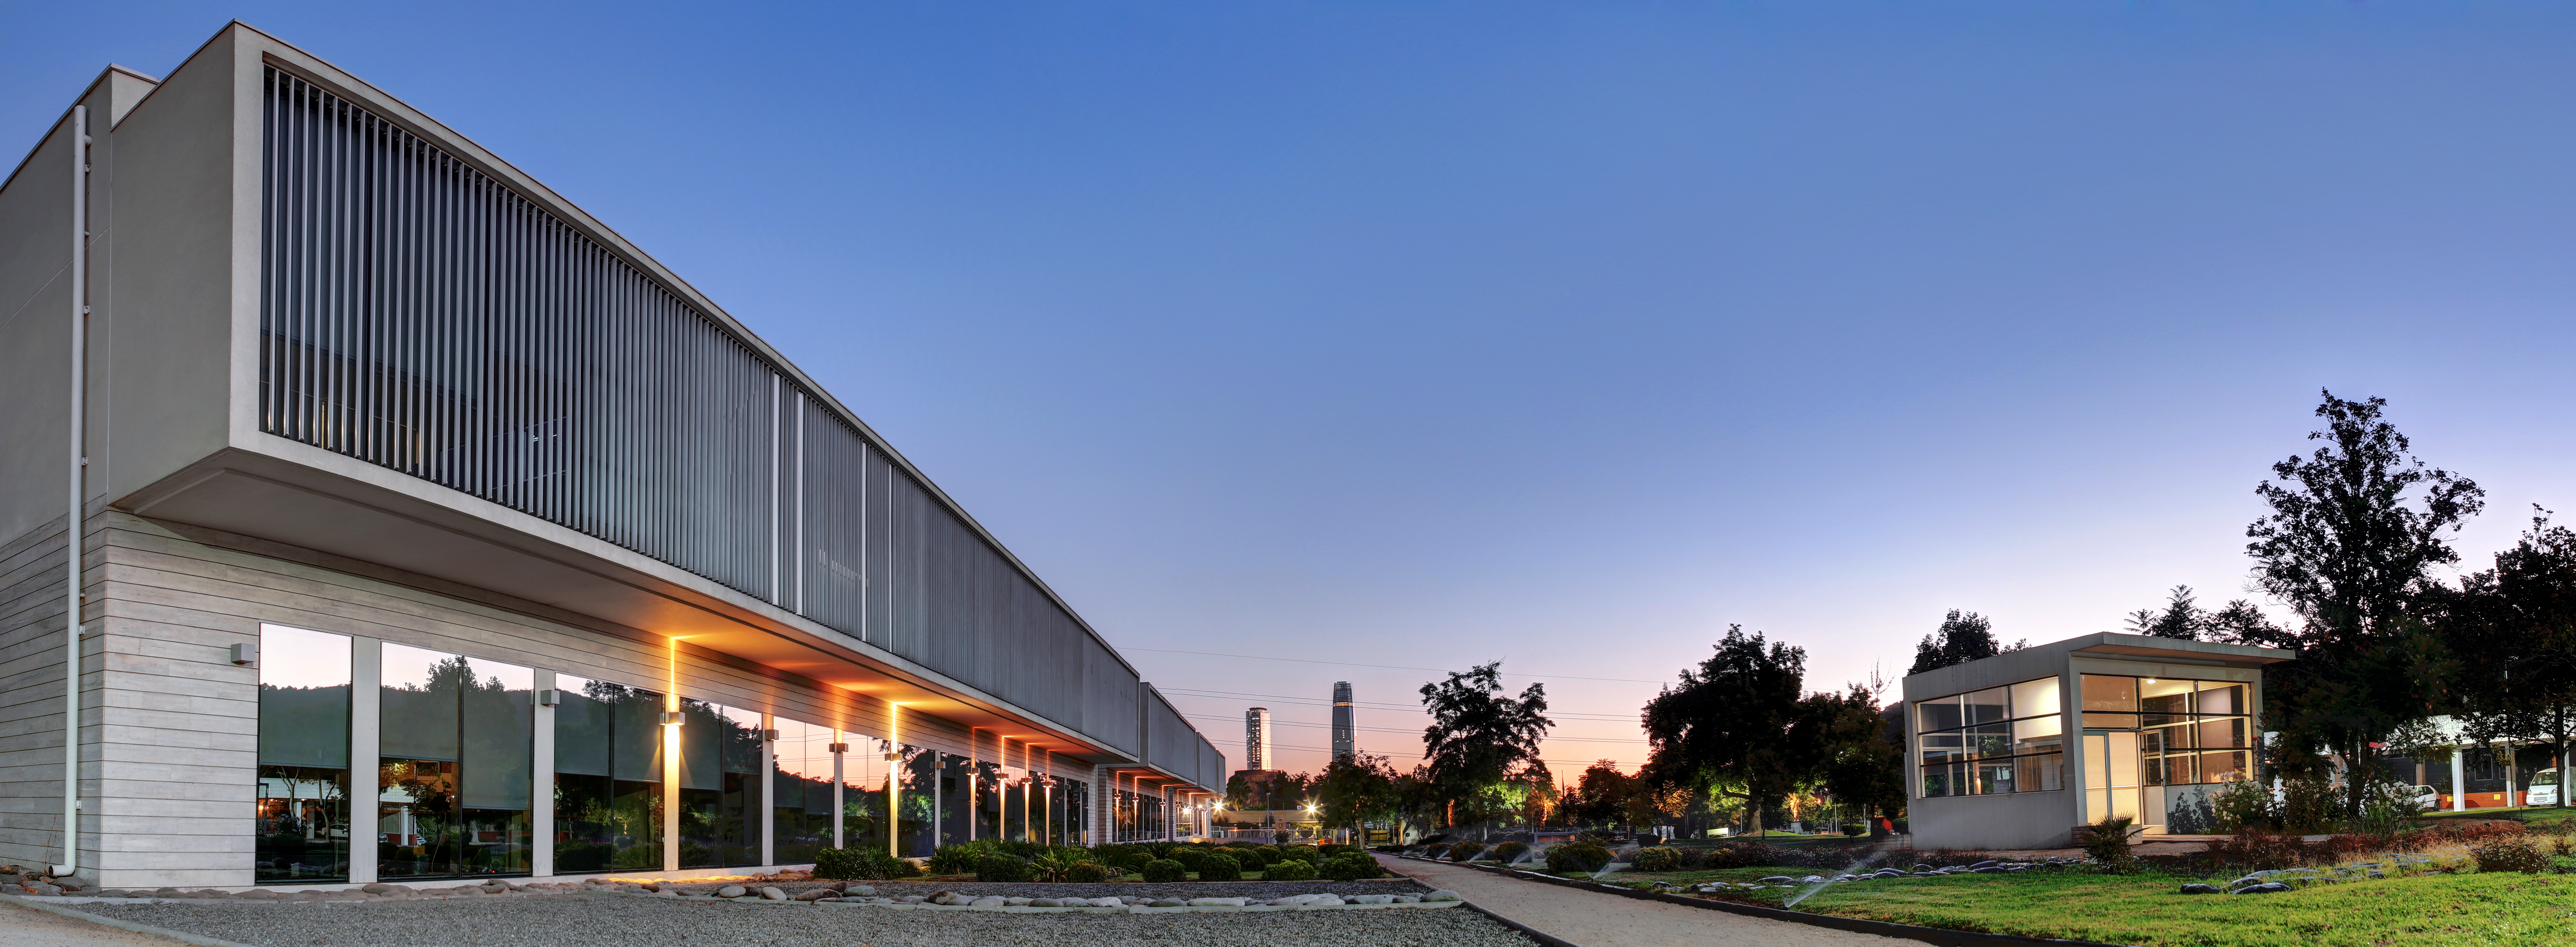

ESO's Santiago Central Office building

The Santiago Central Office building, headquarters of the Atacama Large Millimeter/submillimeter Array (ALMA) project in the Vitacura district of the Chilean capital.

Credit: R. Wesson/ESO